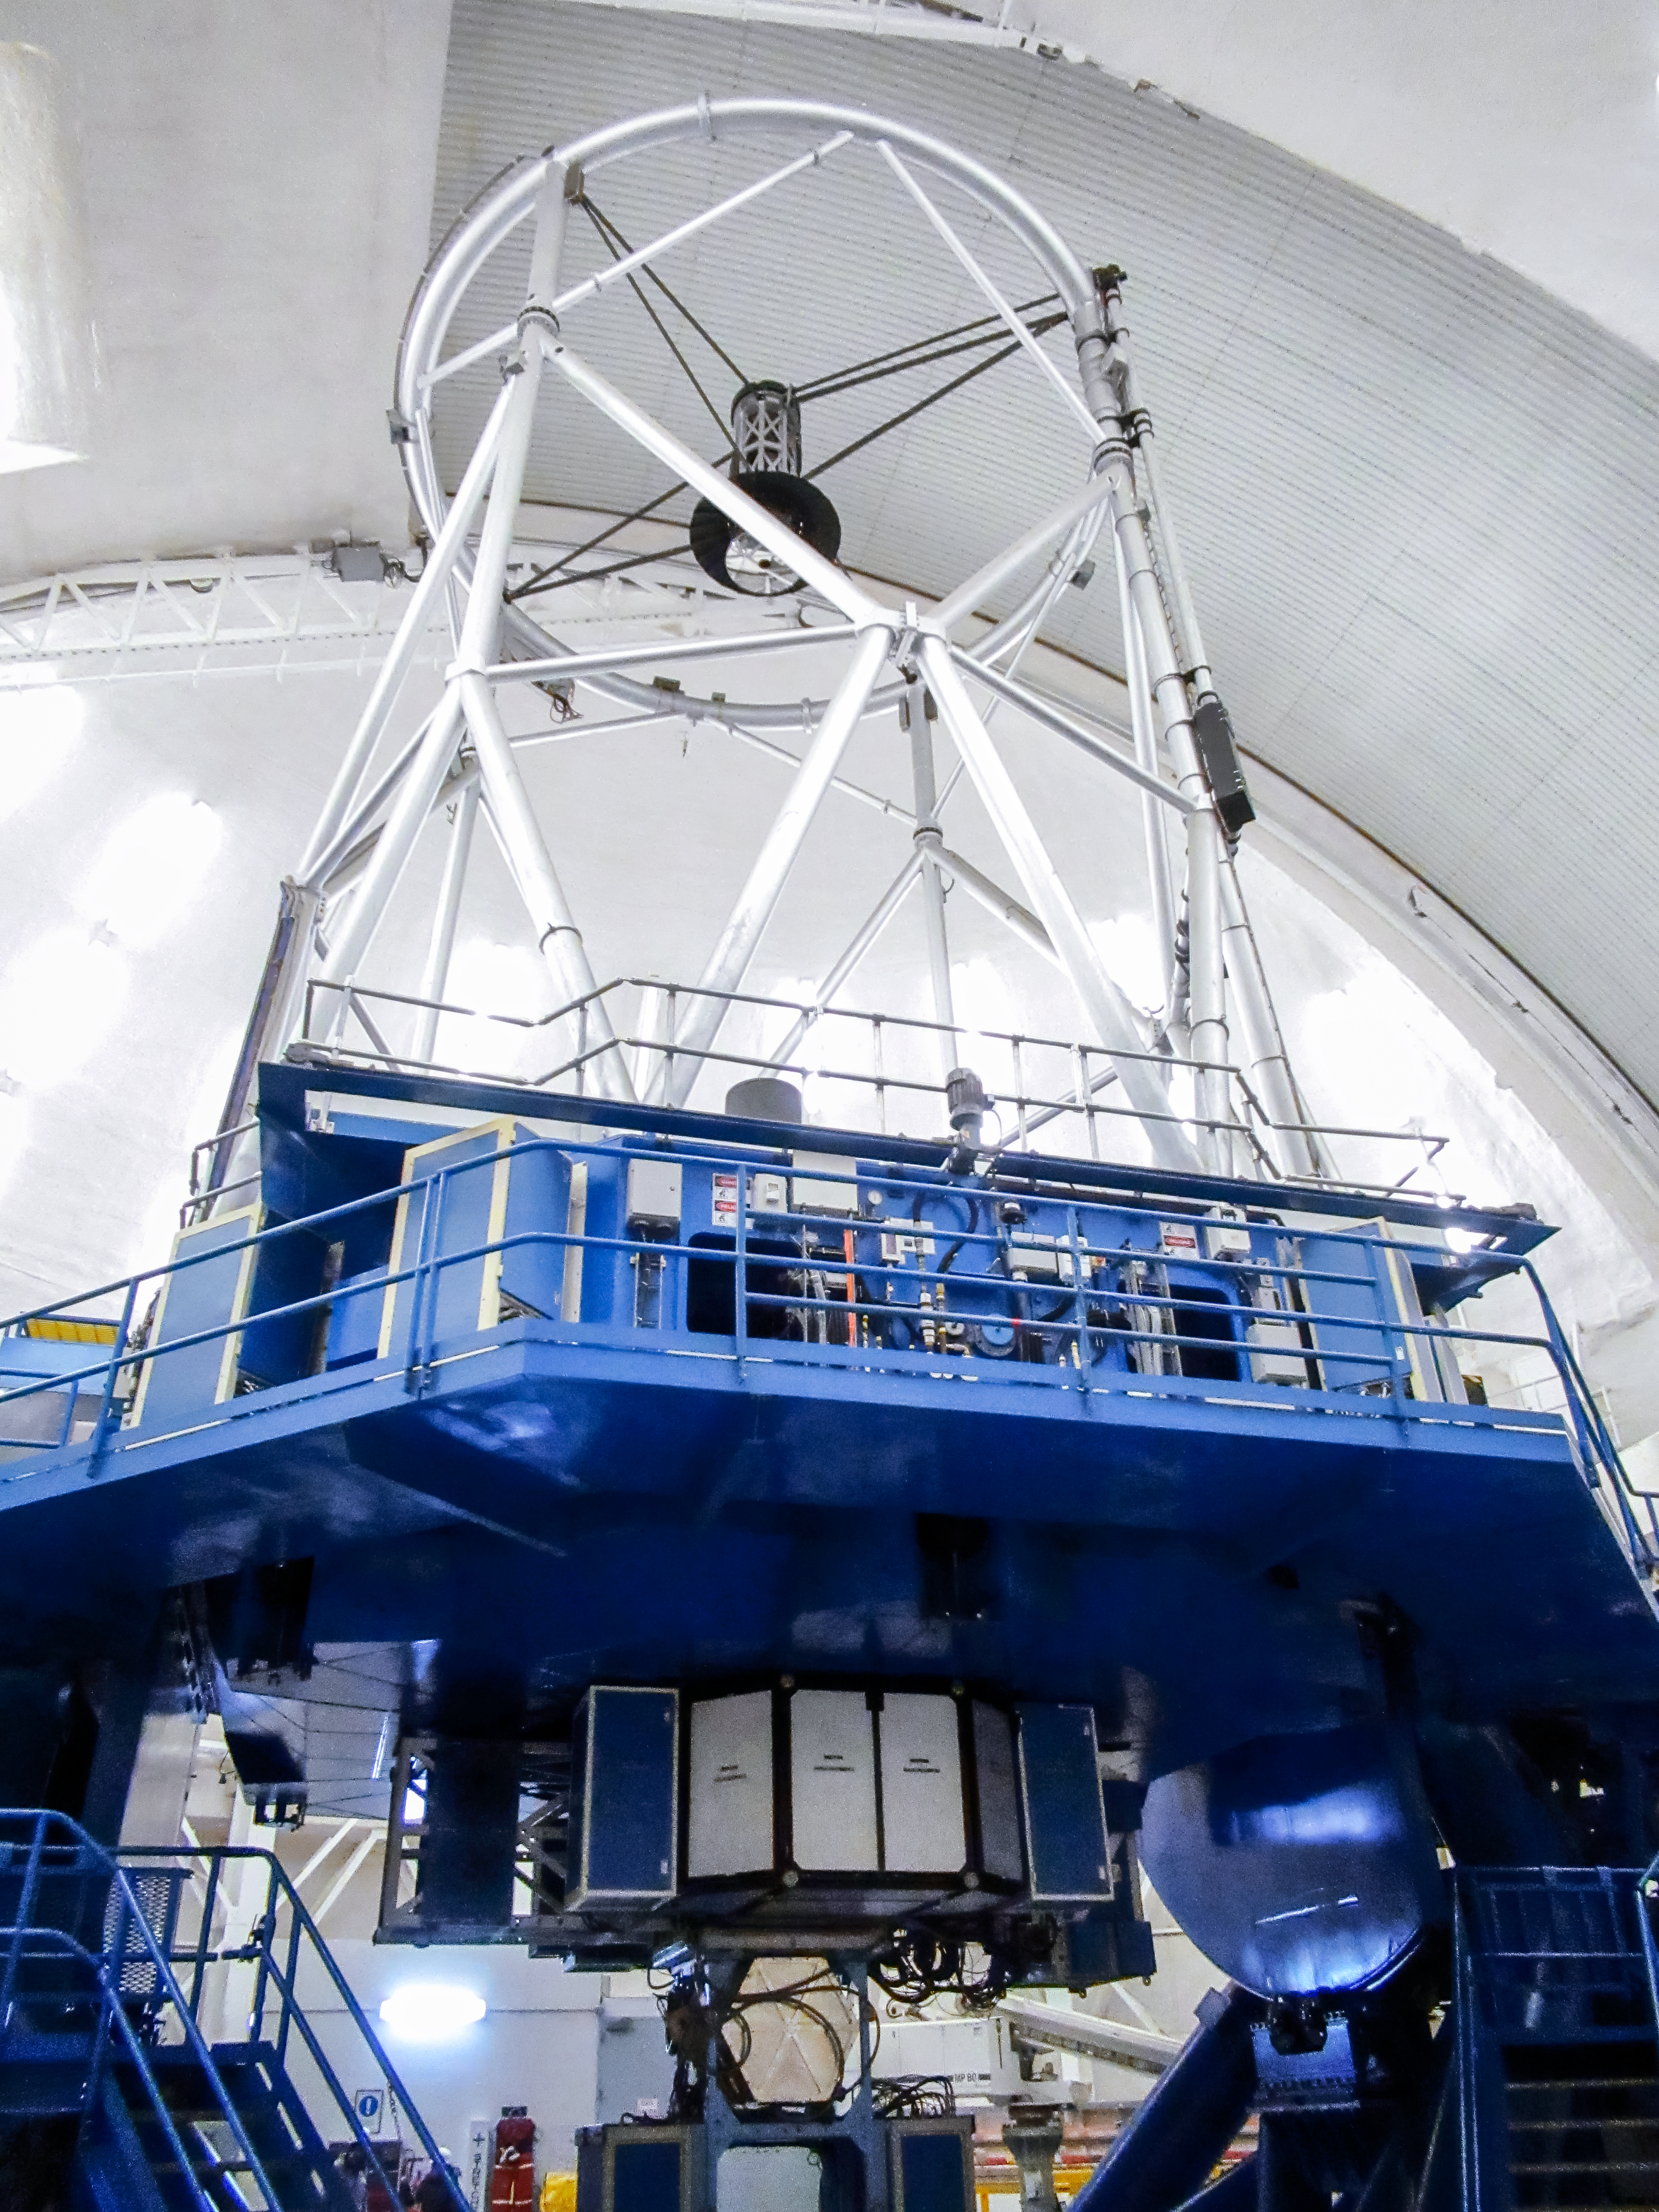

Gemini North telescope

Gemini North telescope pointed at zienith with the dome lights on.

Credit: International Gemini Observatory/NOIRLab/NSF/AURA/V. Thomas